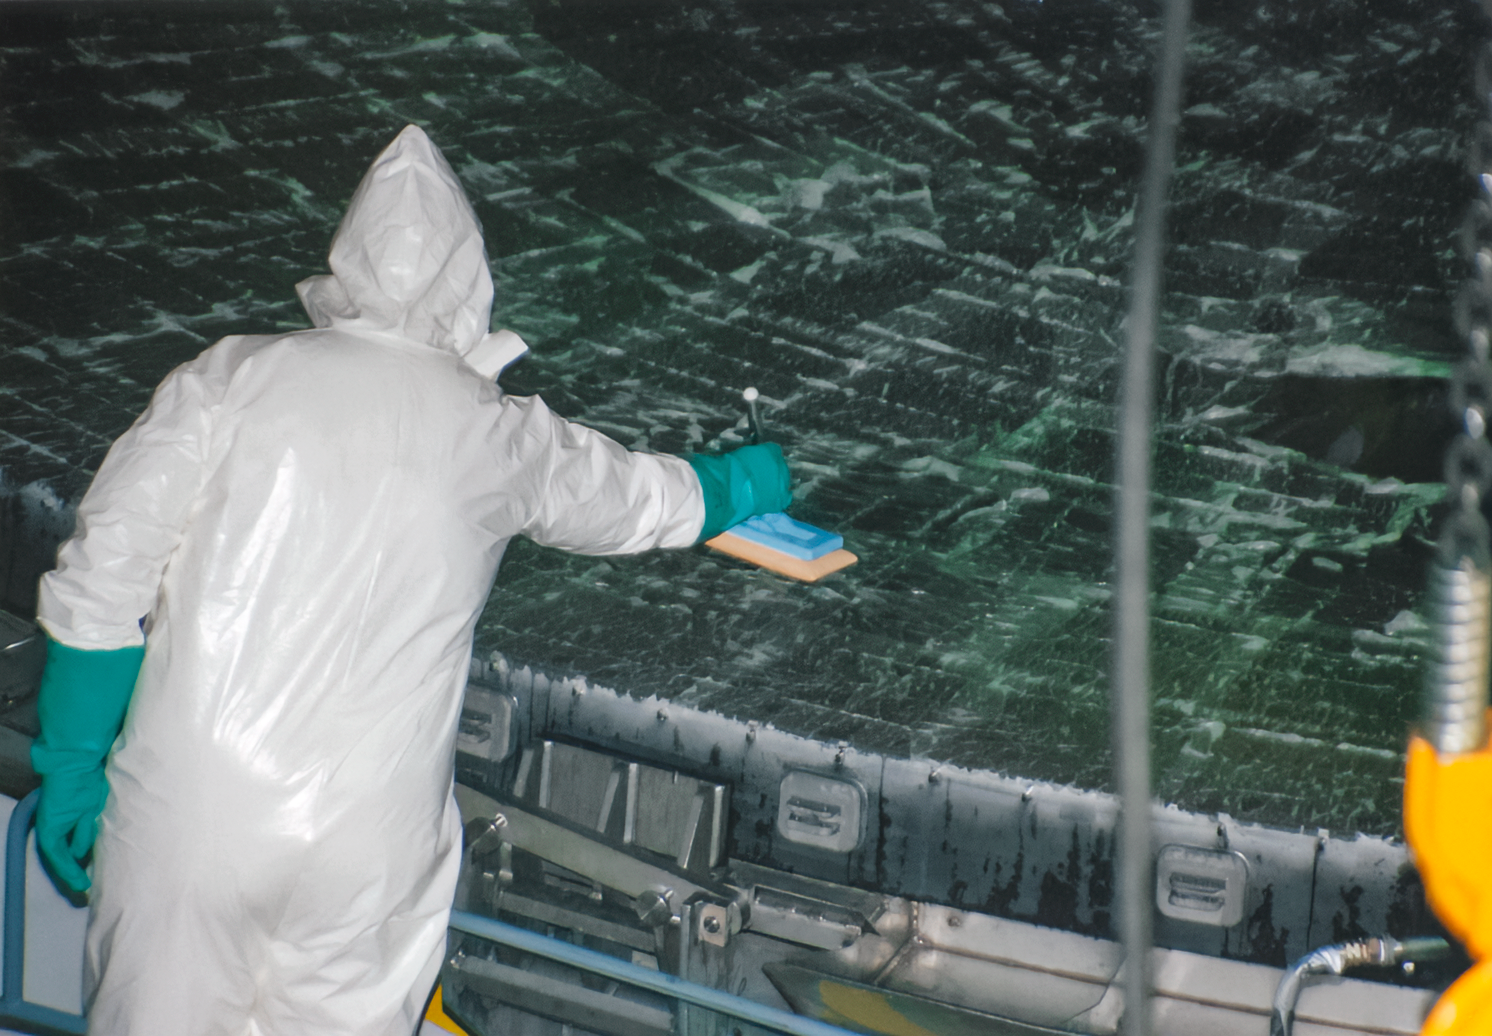

Gemini South Mirror Arrival

The Gemini South 8.1-meter primary mirror arrived at Cerro Pachón in 2000.

Credit: International Gemini Observatory/NOIRLab/NSF/AURA